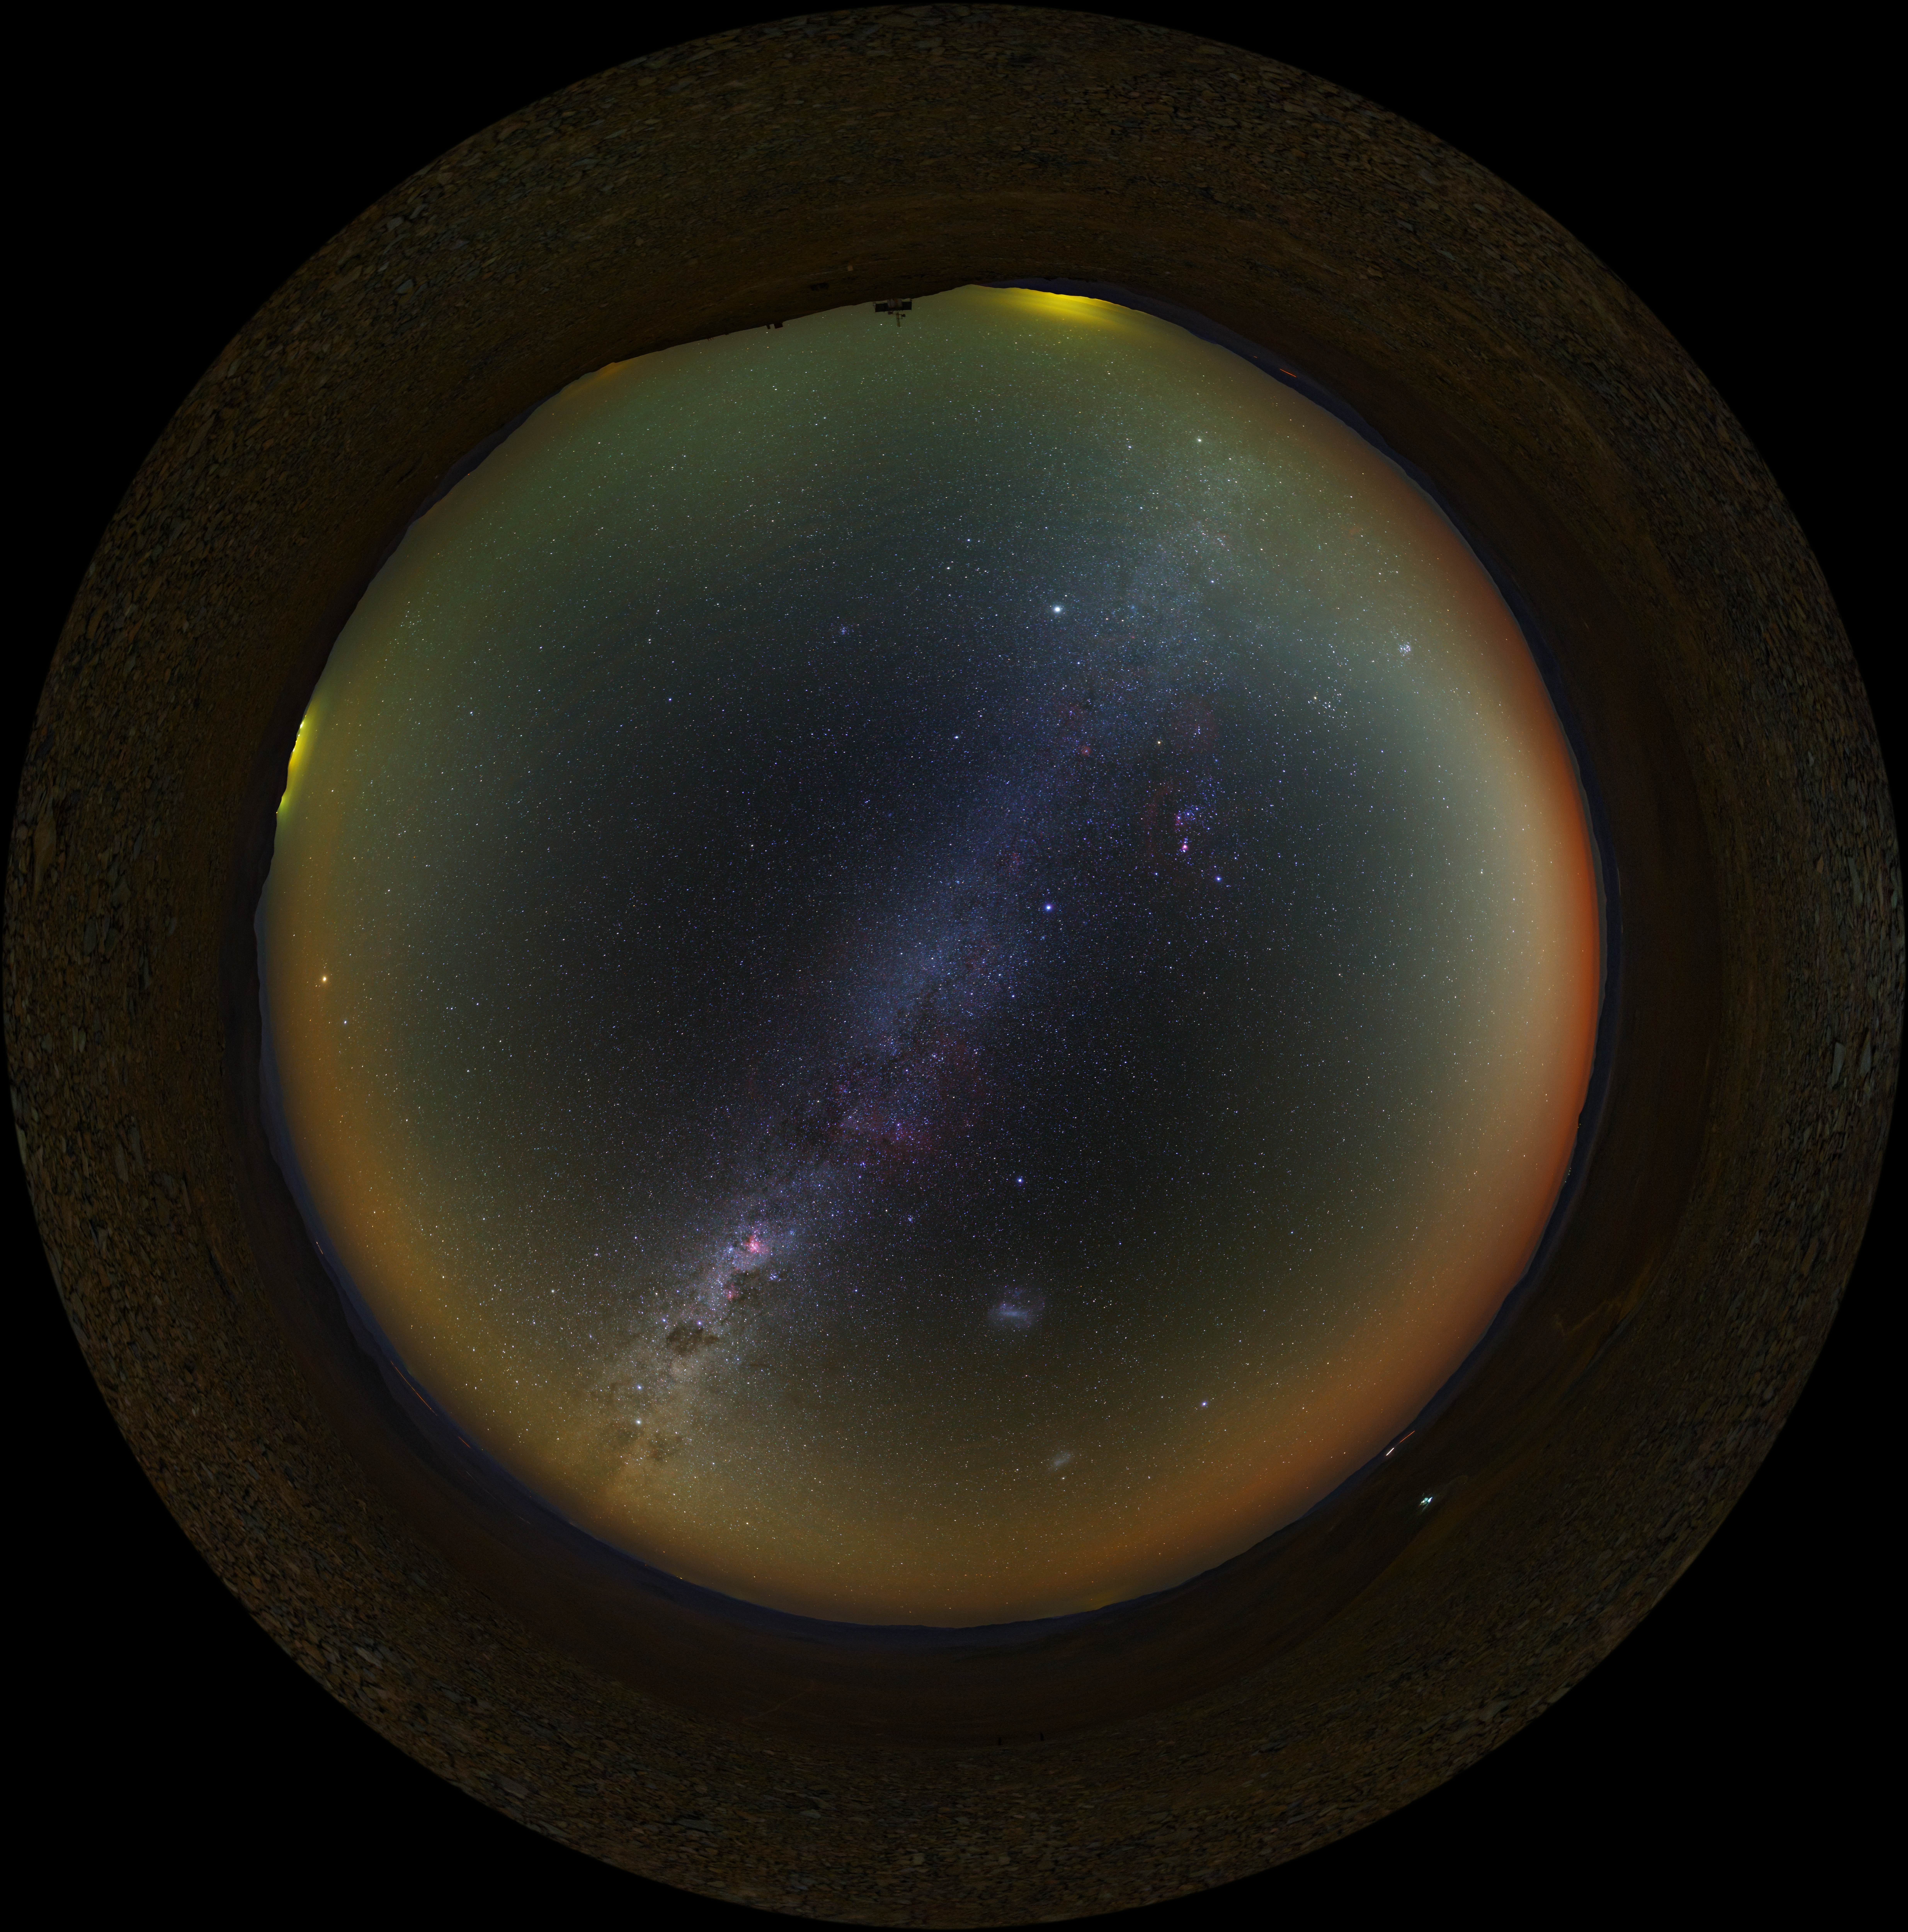

Atacama fish-eye

A UHD fish-eye/fulldome view from the Chilean Atacama Desert, showing the Milky Way shining brightly overhead. Taken during the ESO Ultra HD Expedition. In the background, the quiet beauty of the Atacama sky is enhanced by a orange/yellow aurora-like shimmer, called airglow, which is caused by light-emitting chemical reactions in the atmosphere. Normally, those emissions are not so strong, but the night this image was taken they were unusually bright, producing this unusual picture.

Credit: ESO/B. Tafreshi